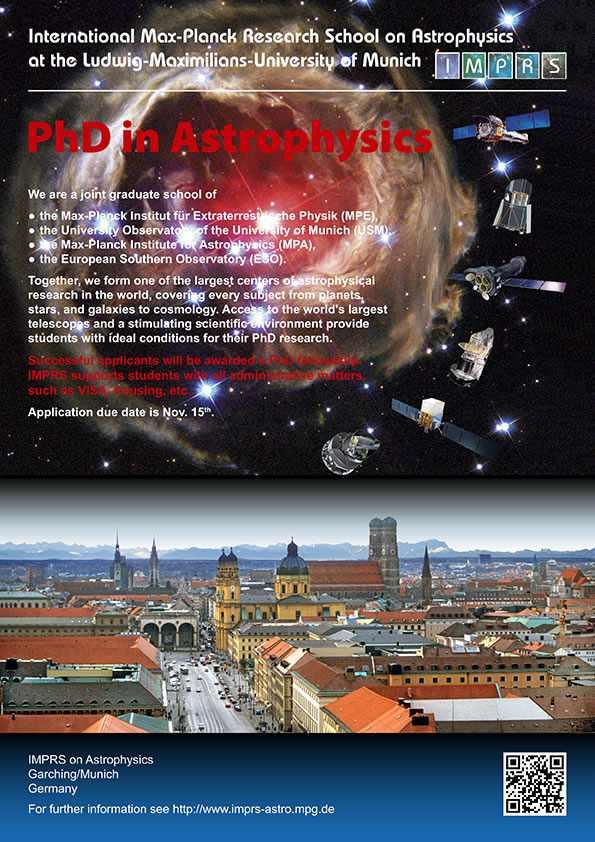

Poster: International Max Planck Research School on Astrophysics

Poster of the PHD in Astrophysics of the International Max Planck Research School on Astrophysics.

Credit: ESO